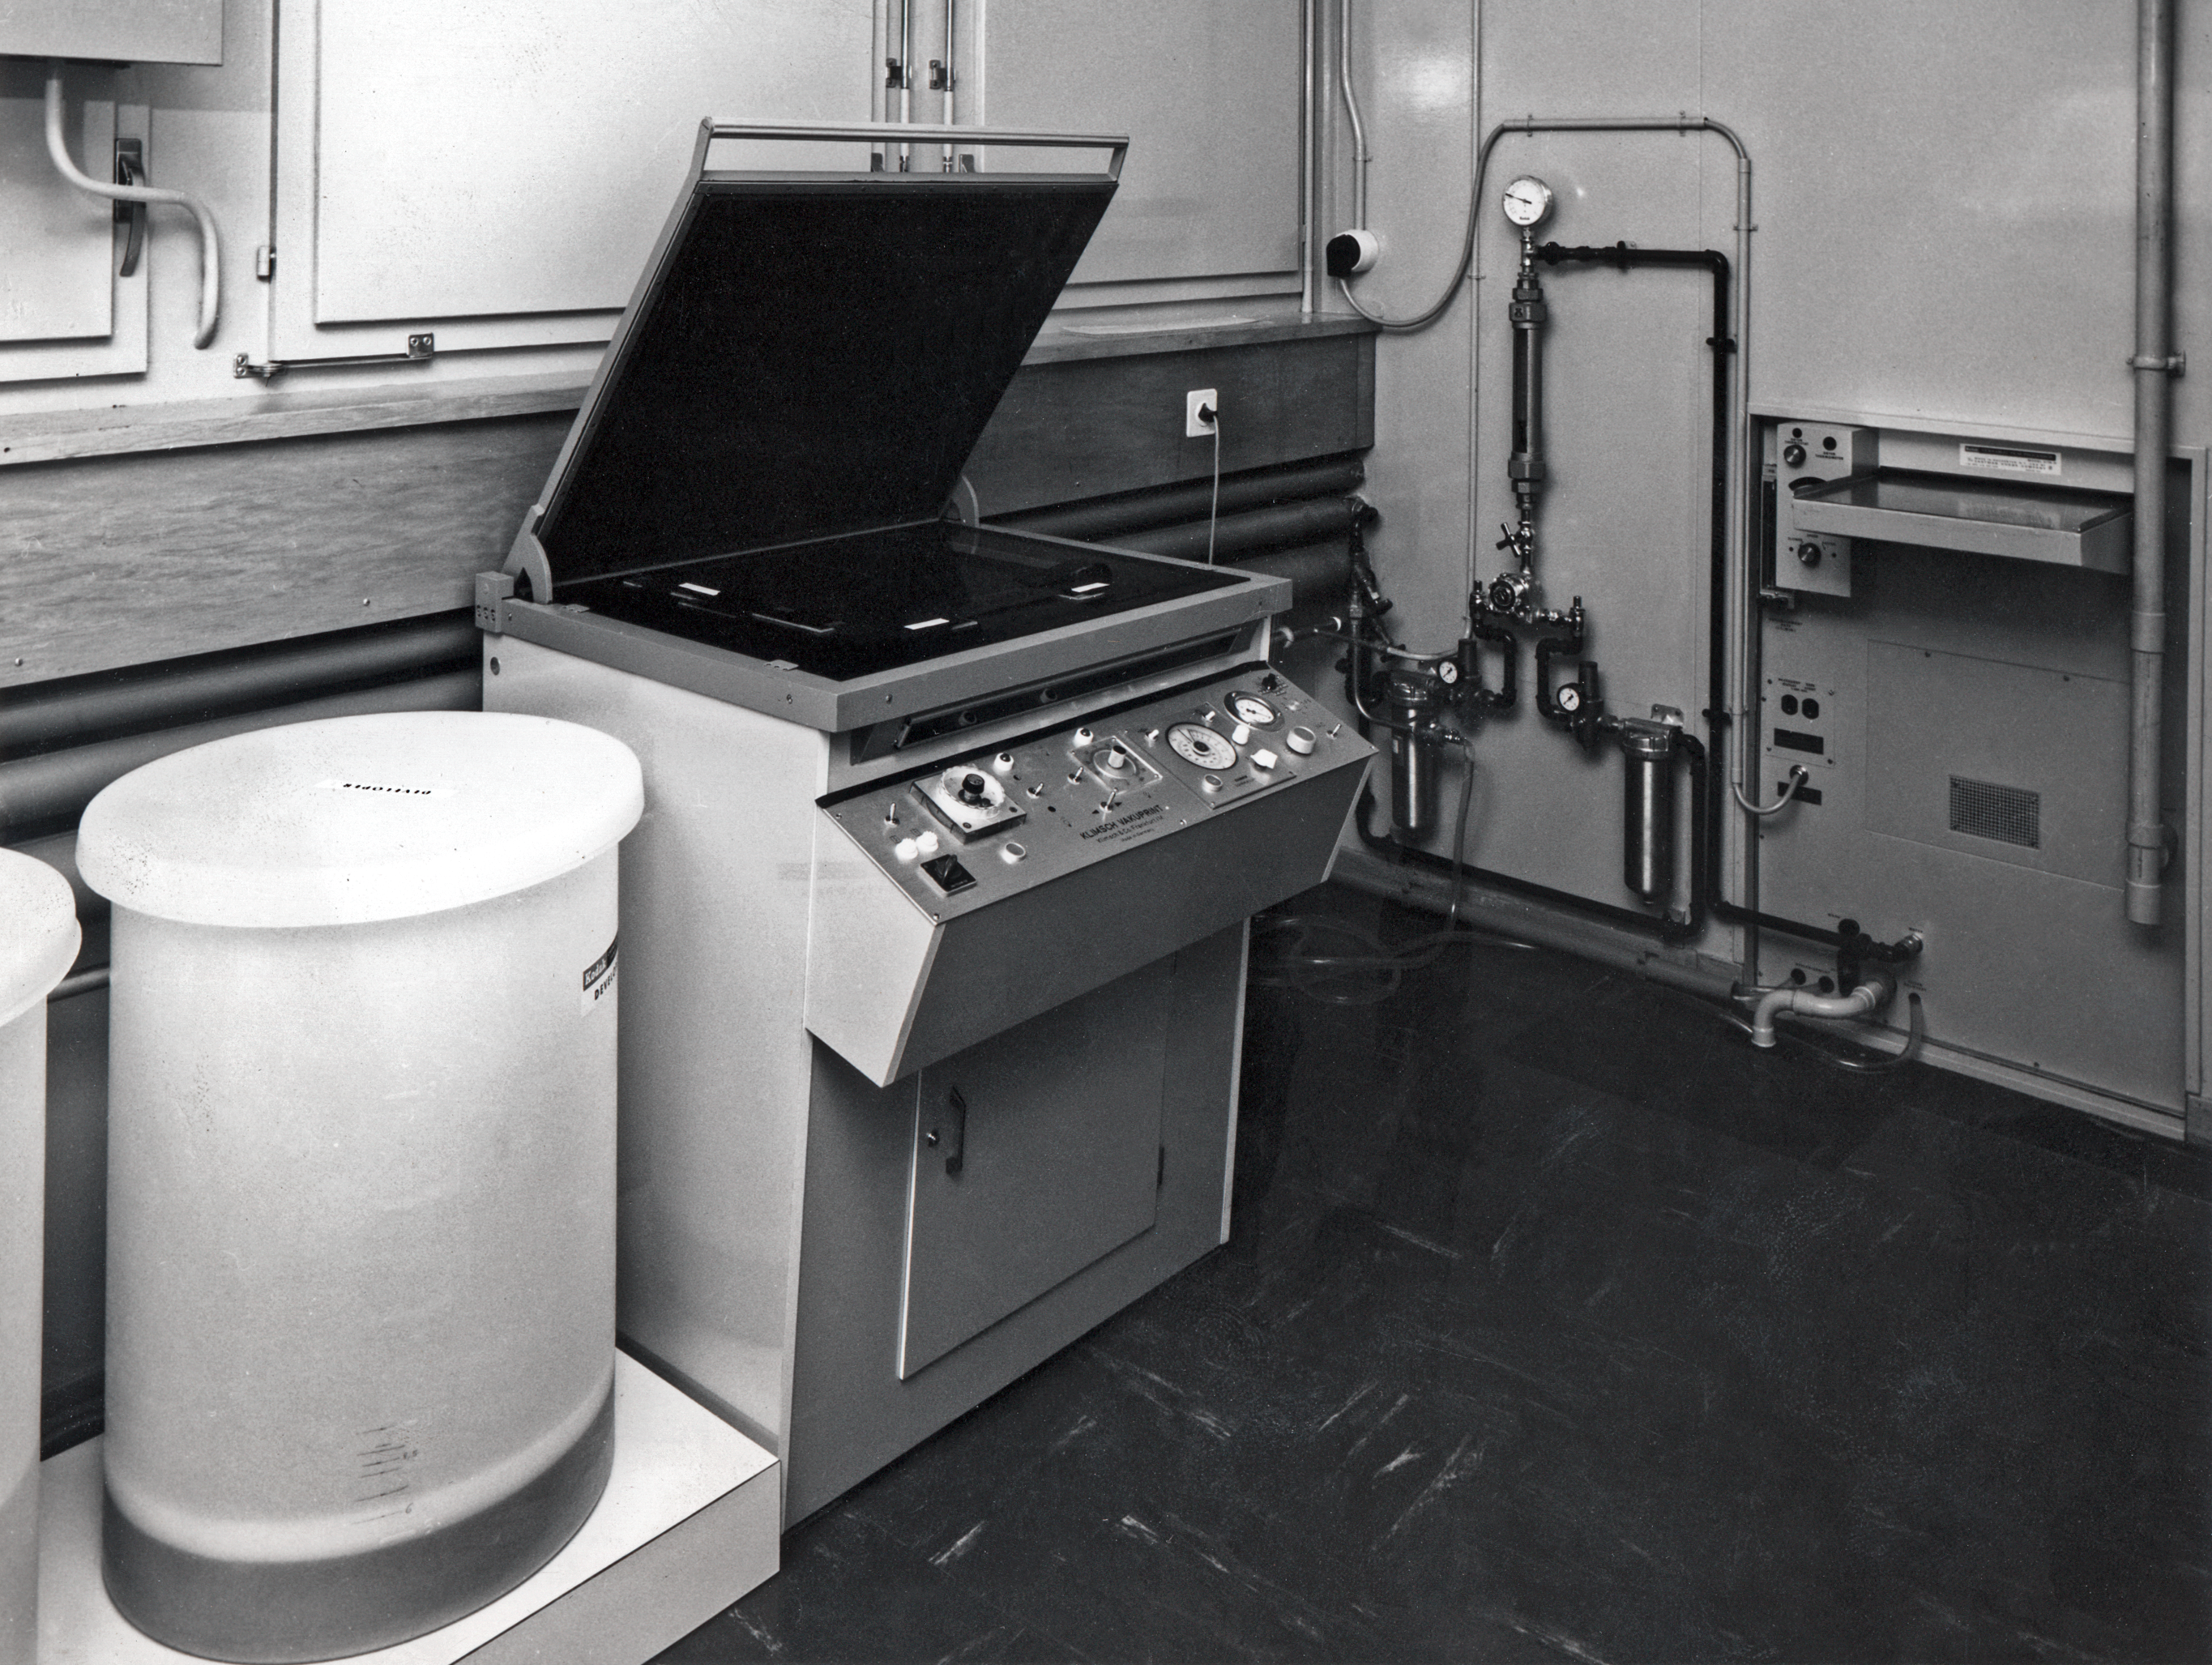

Plate copying machine at CERN

A plate copying machine at the Atlas Laboratory, CERN, Switzerland. Taken in the 1970ies.

Credit: ESO